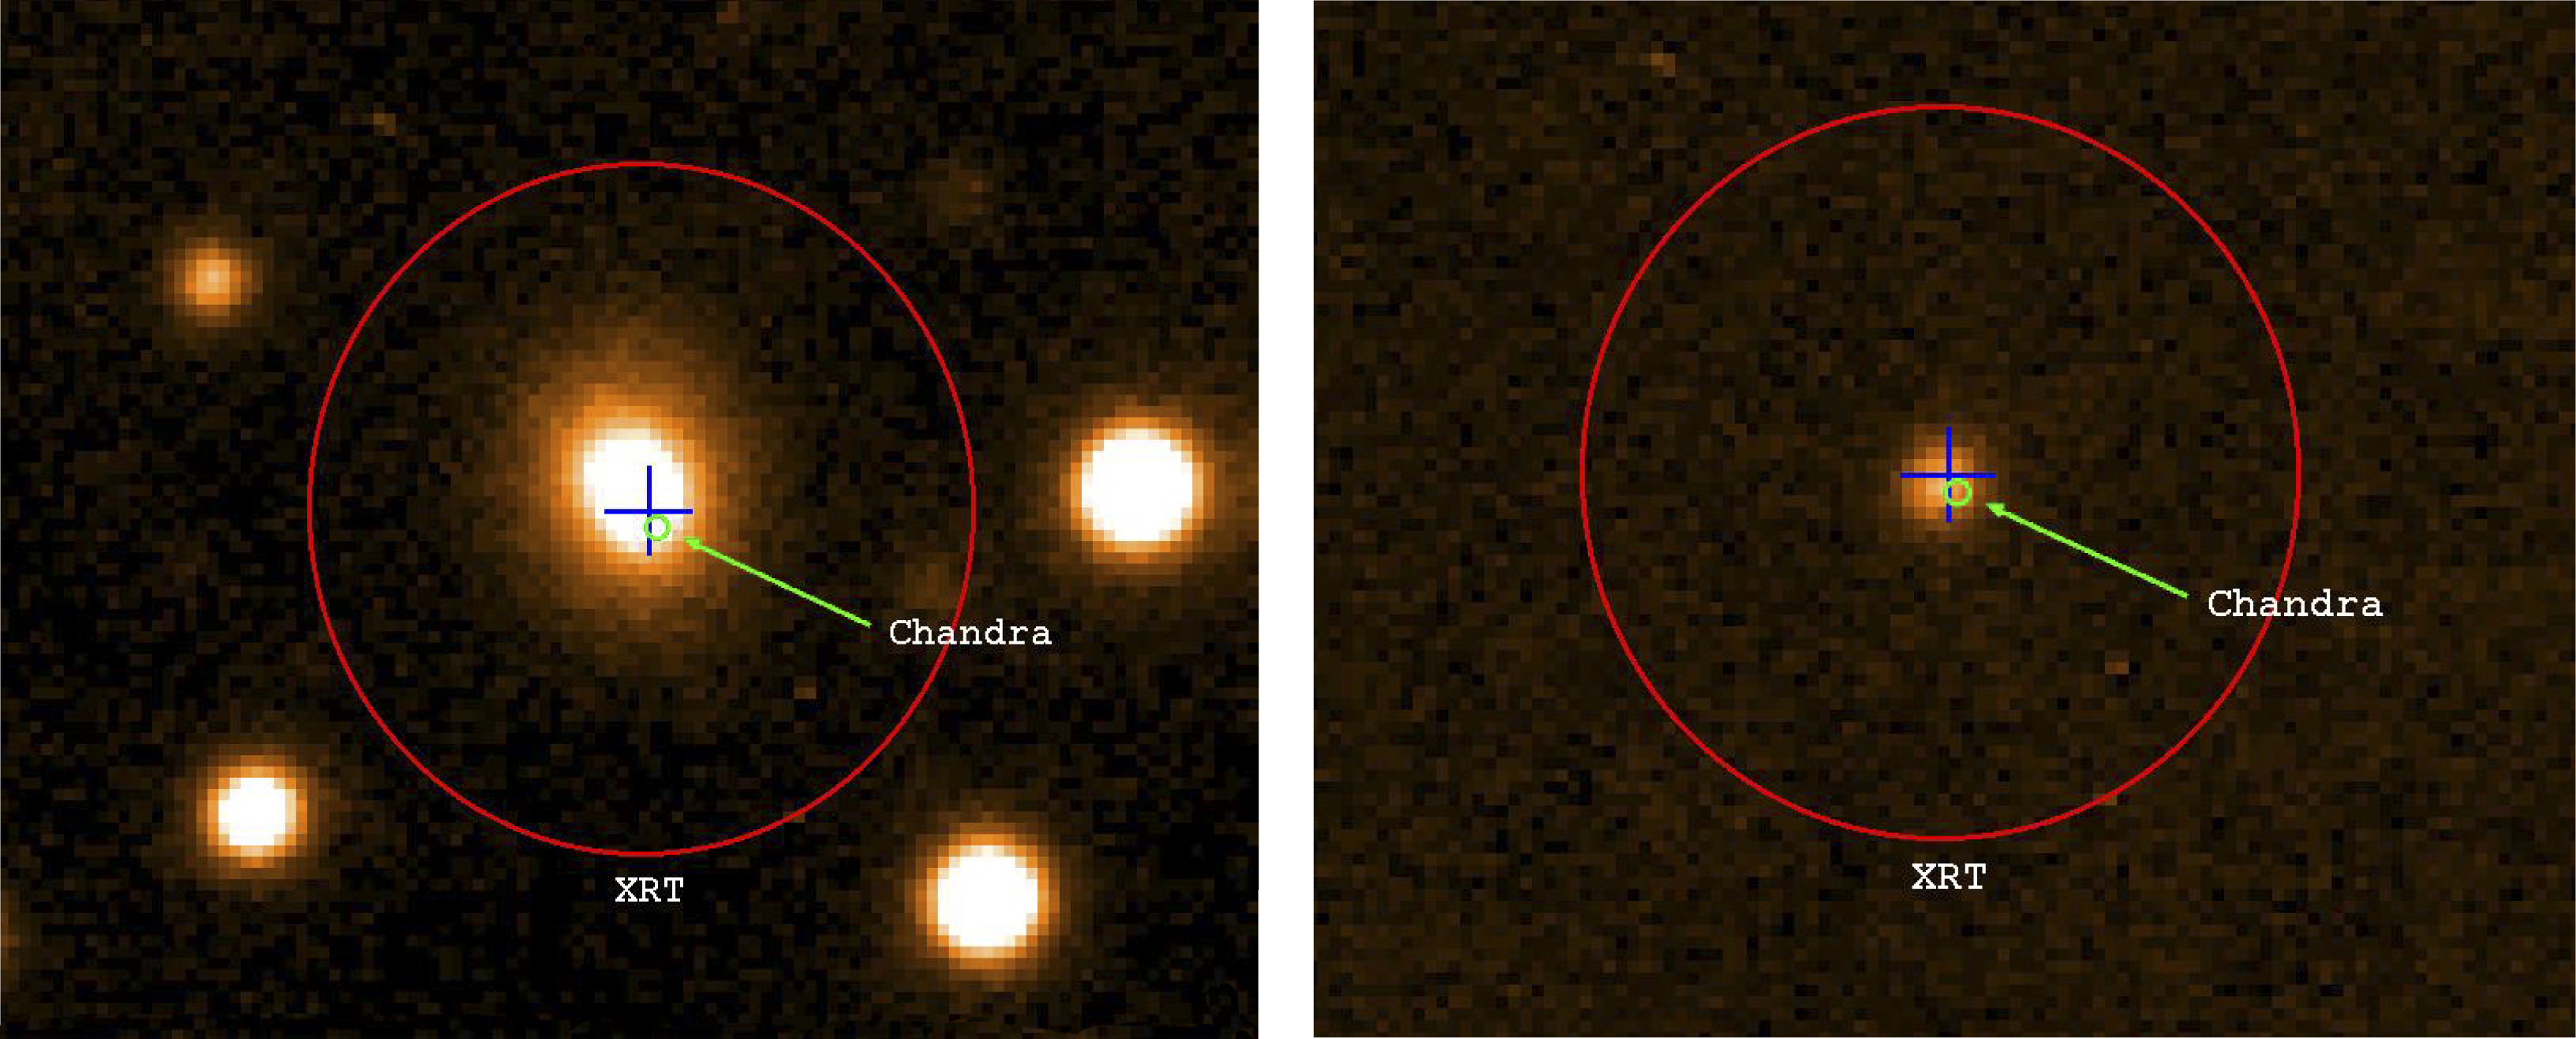

Mosaic of galaxies in the background of NGC 1350

It shows some of the background galaxies. One can see a wide variety of island universes.

Credit: ESO